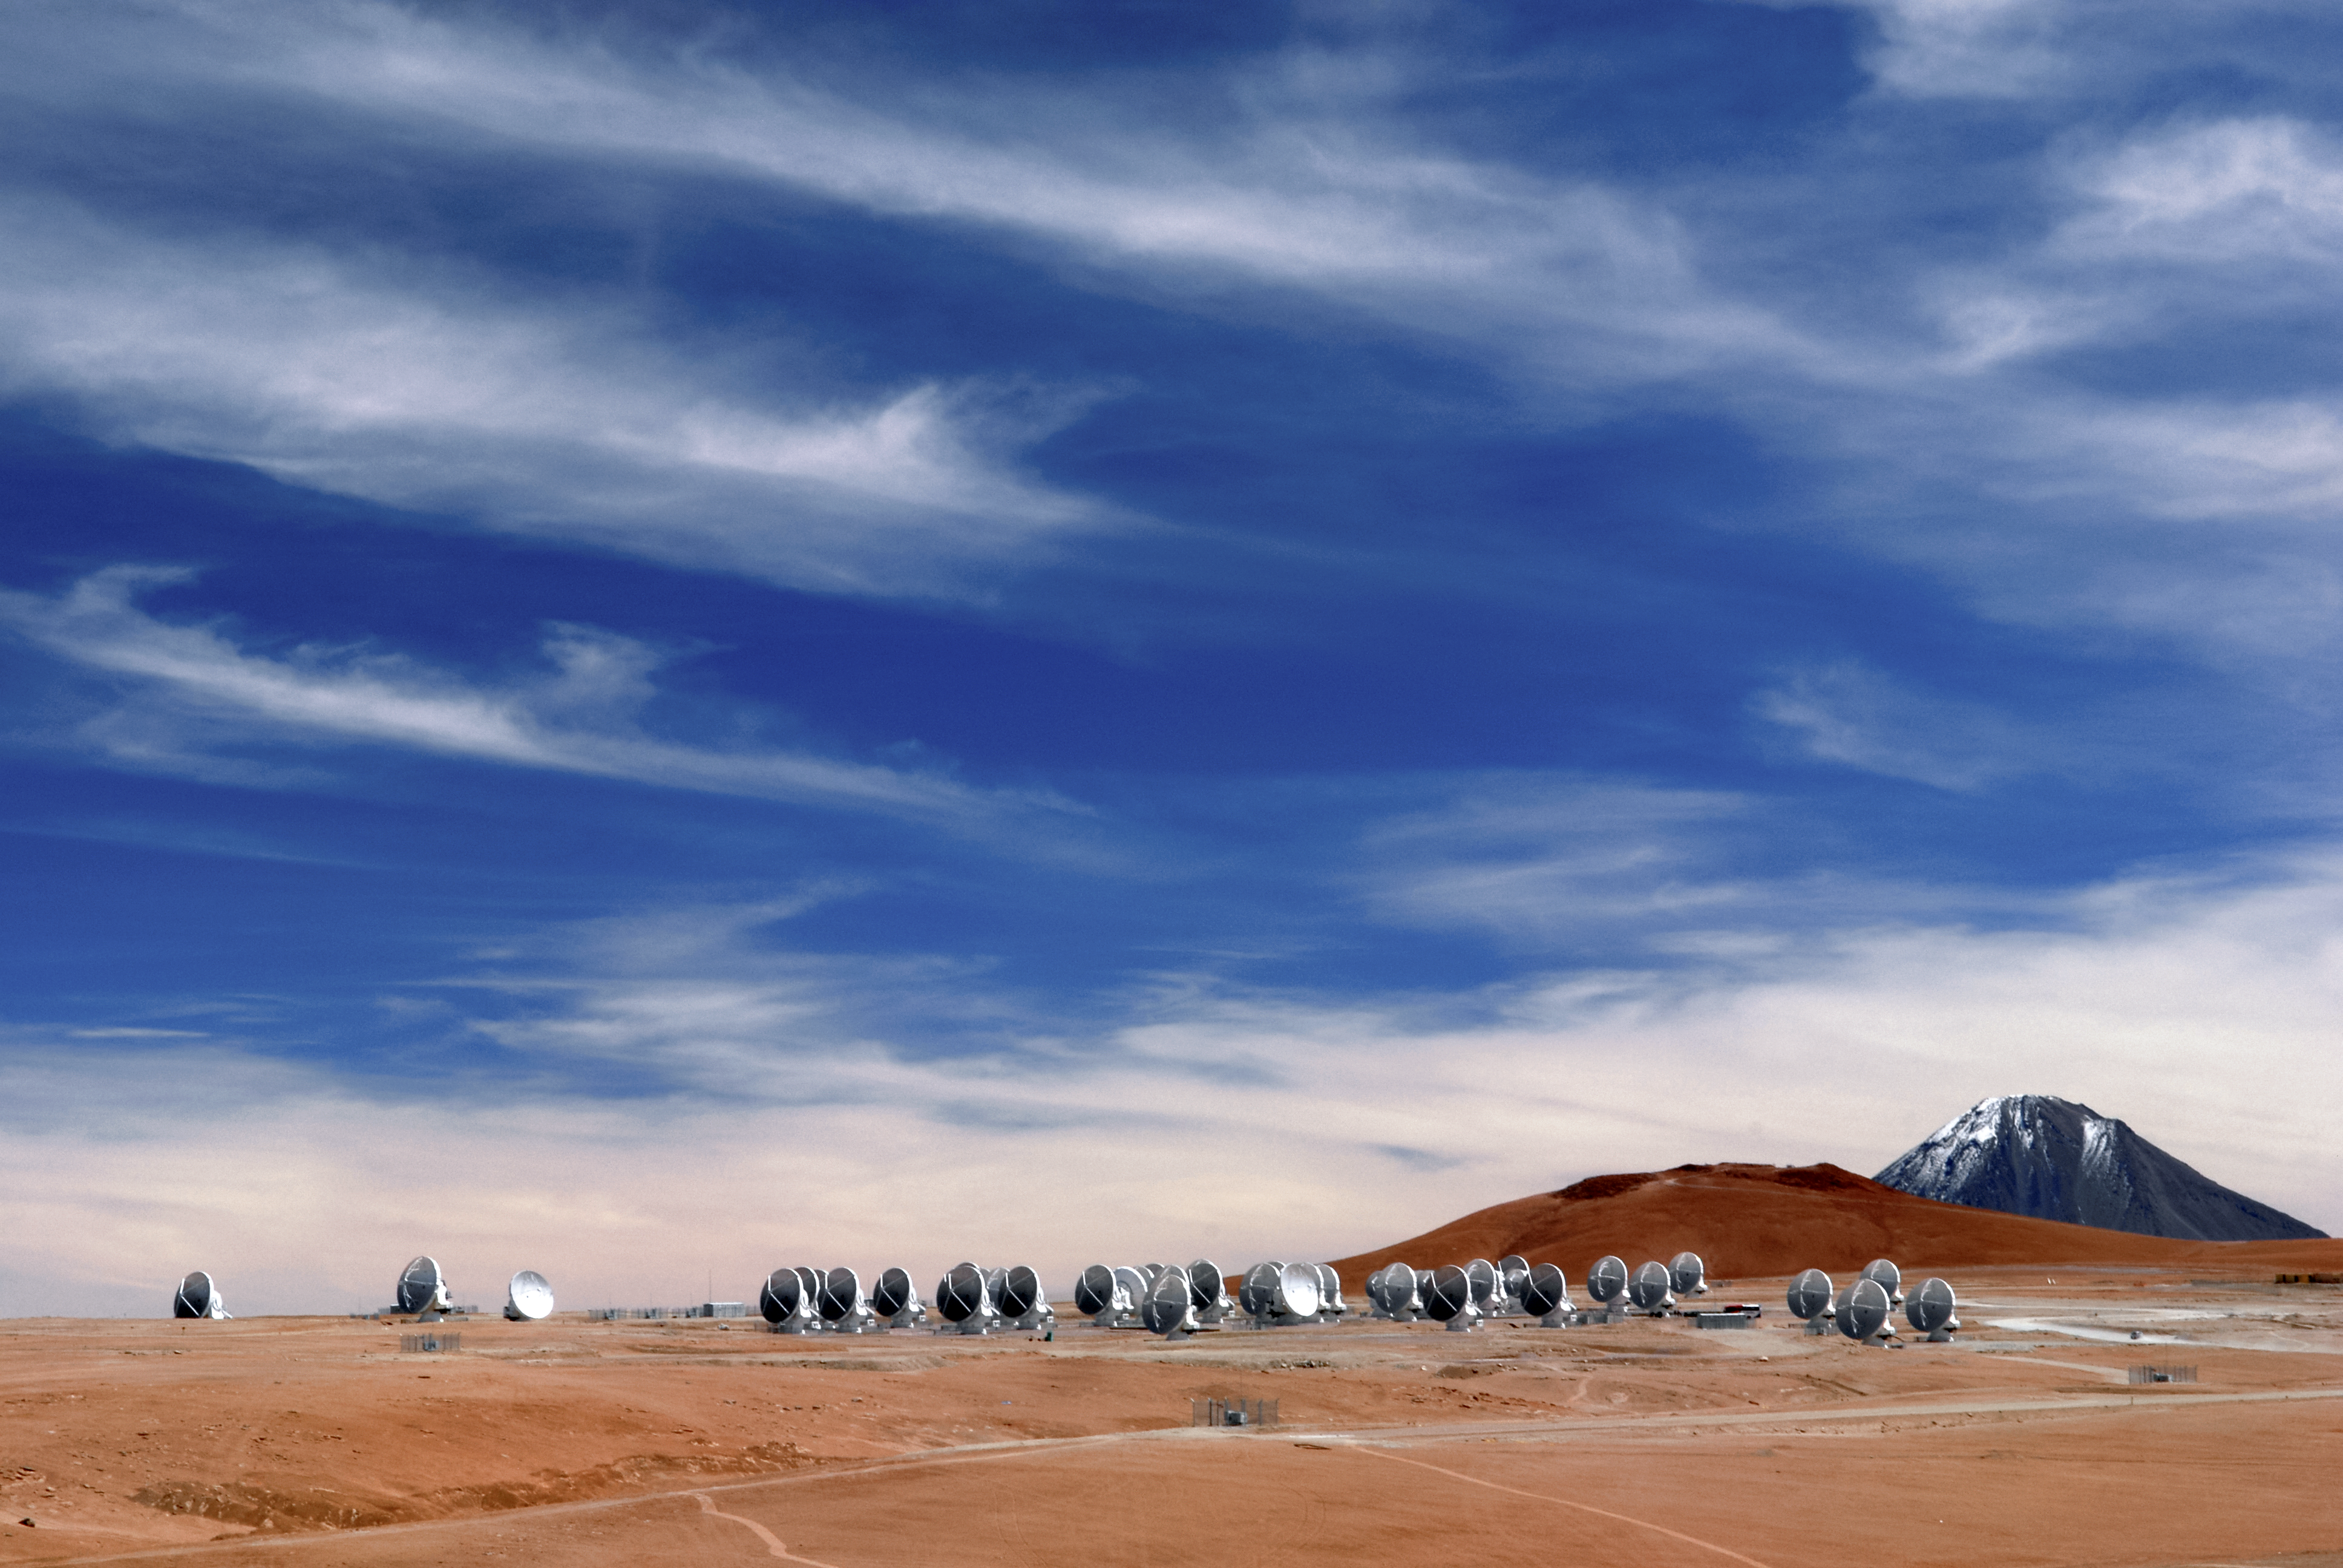

High on the Chajnantor plateau

A stunning view of the Chajnantor plateau in Chile's Atacama desert, which is host to the 66 high-precision antennas of the Atacama Large Millimeter/submillimeter Array (ALMA). This state-of-the-art telescope is designed to study light from some of the coldest, oldest, and most distant objects in the Universe. At an altitude of approximately 5000 metres and in one of the driest places on Earth, ALMA has a marvellously clear view of the sky.

Credit: ALMA (ESO/NAOJ/NRAO)/O. Dessibourg